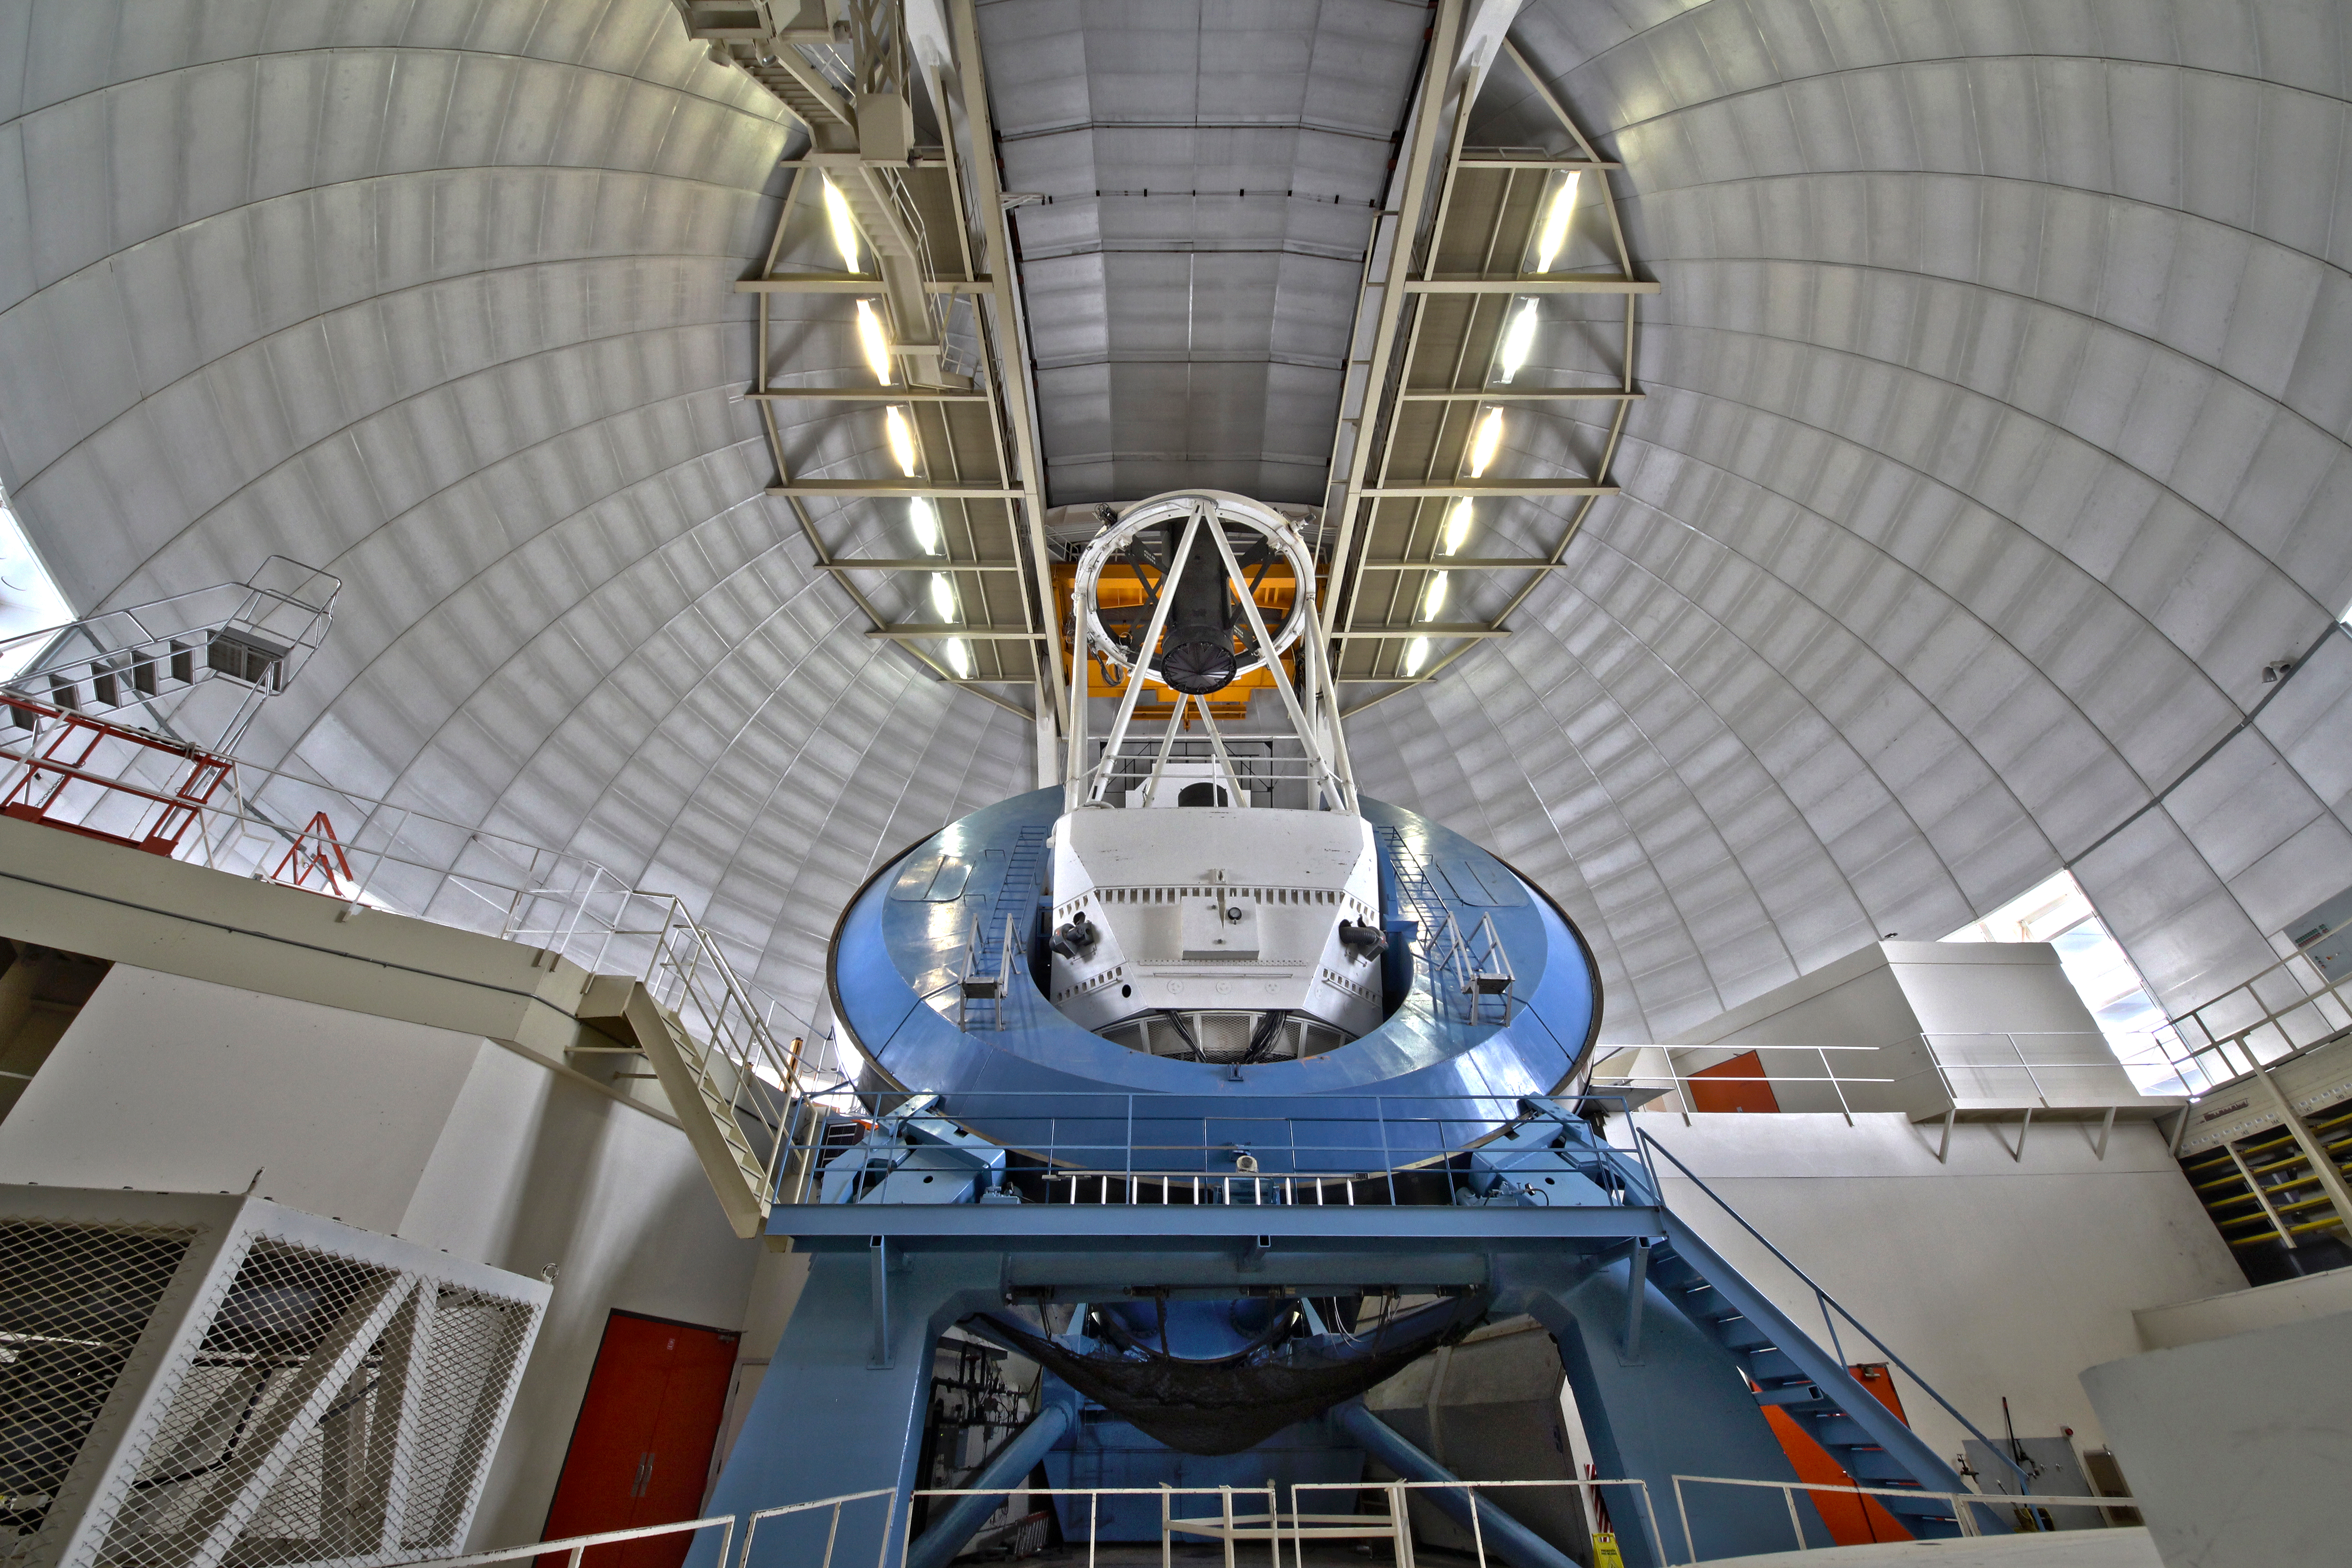

Interior View of the Mayall 4-m Telescope

A wide-angle view of the NOAO Mayall 4-meter telescope on Kitt Peak National Observatory.

Credit: P. Marenfeld & NOIRLab/NSF/AURA/